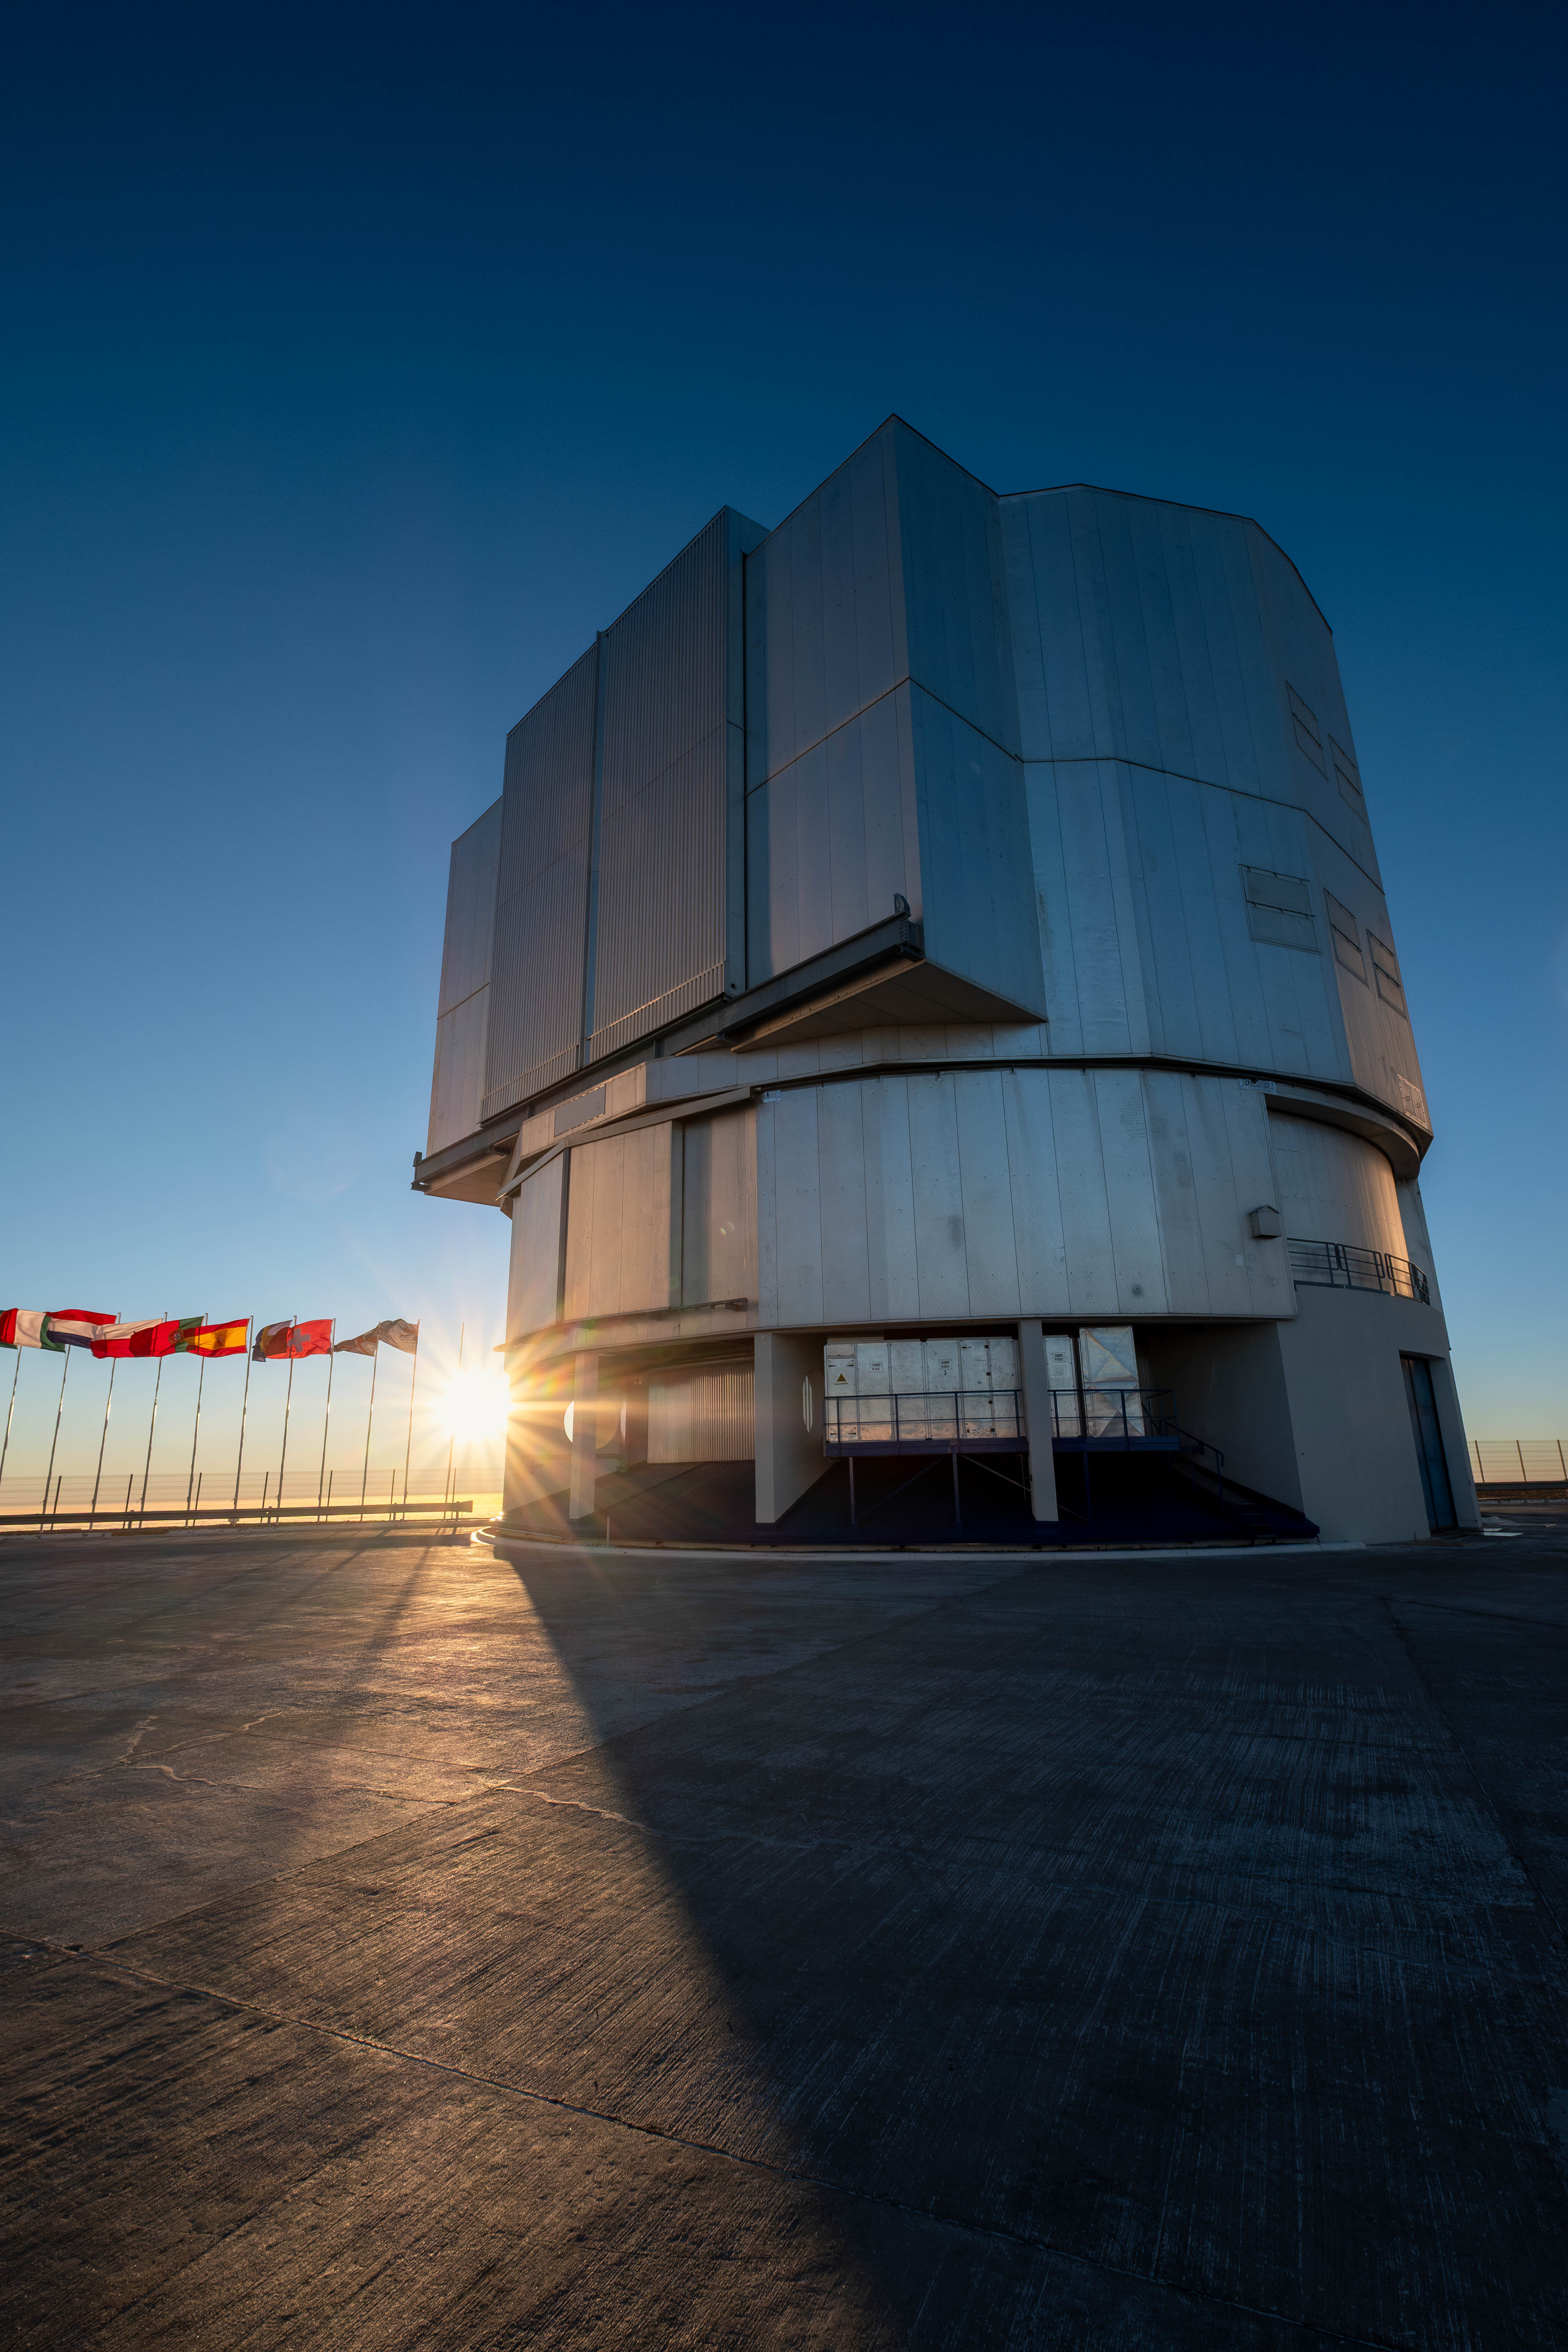

Moments before dusk at Paranal

The setting Sun peeks out between flagposts and Unit Telescope 2 of ESO’s Very Large Telescope at Paranal Observatory in Chile’s Atacama Desert.

Credit: ESO